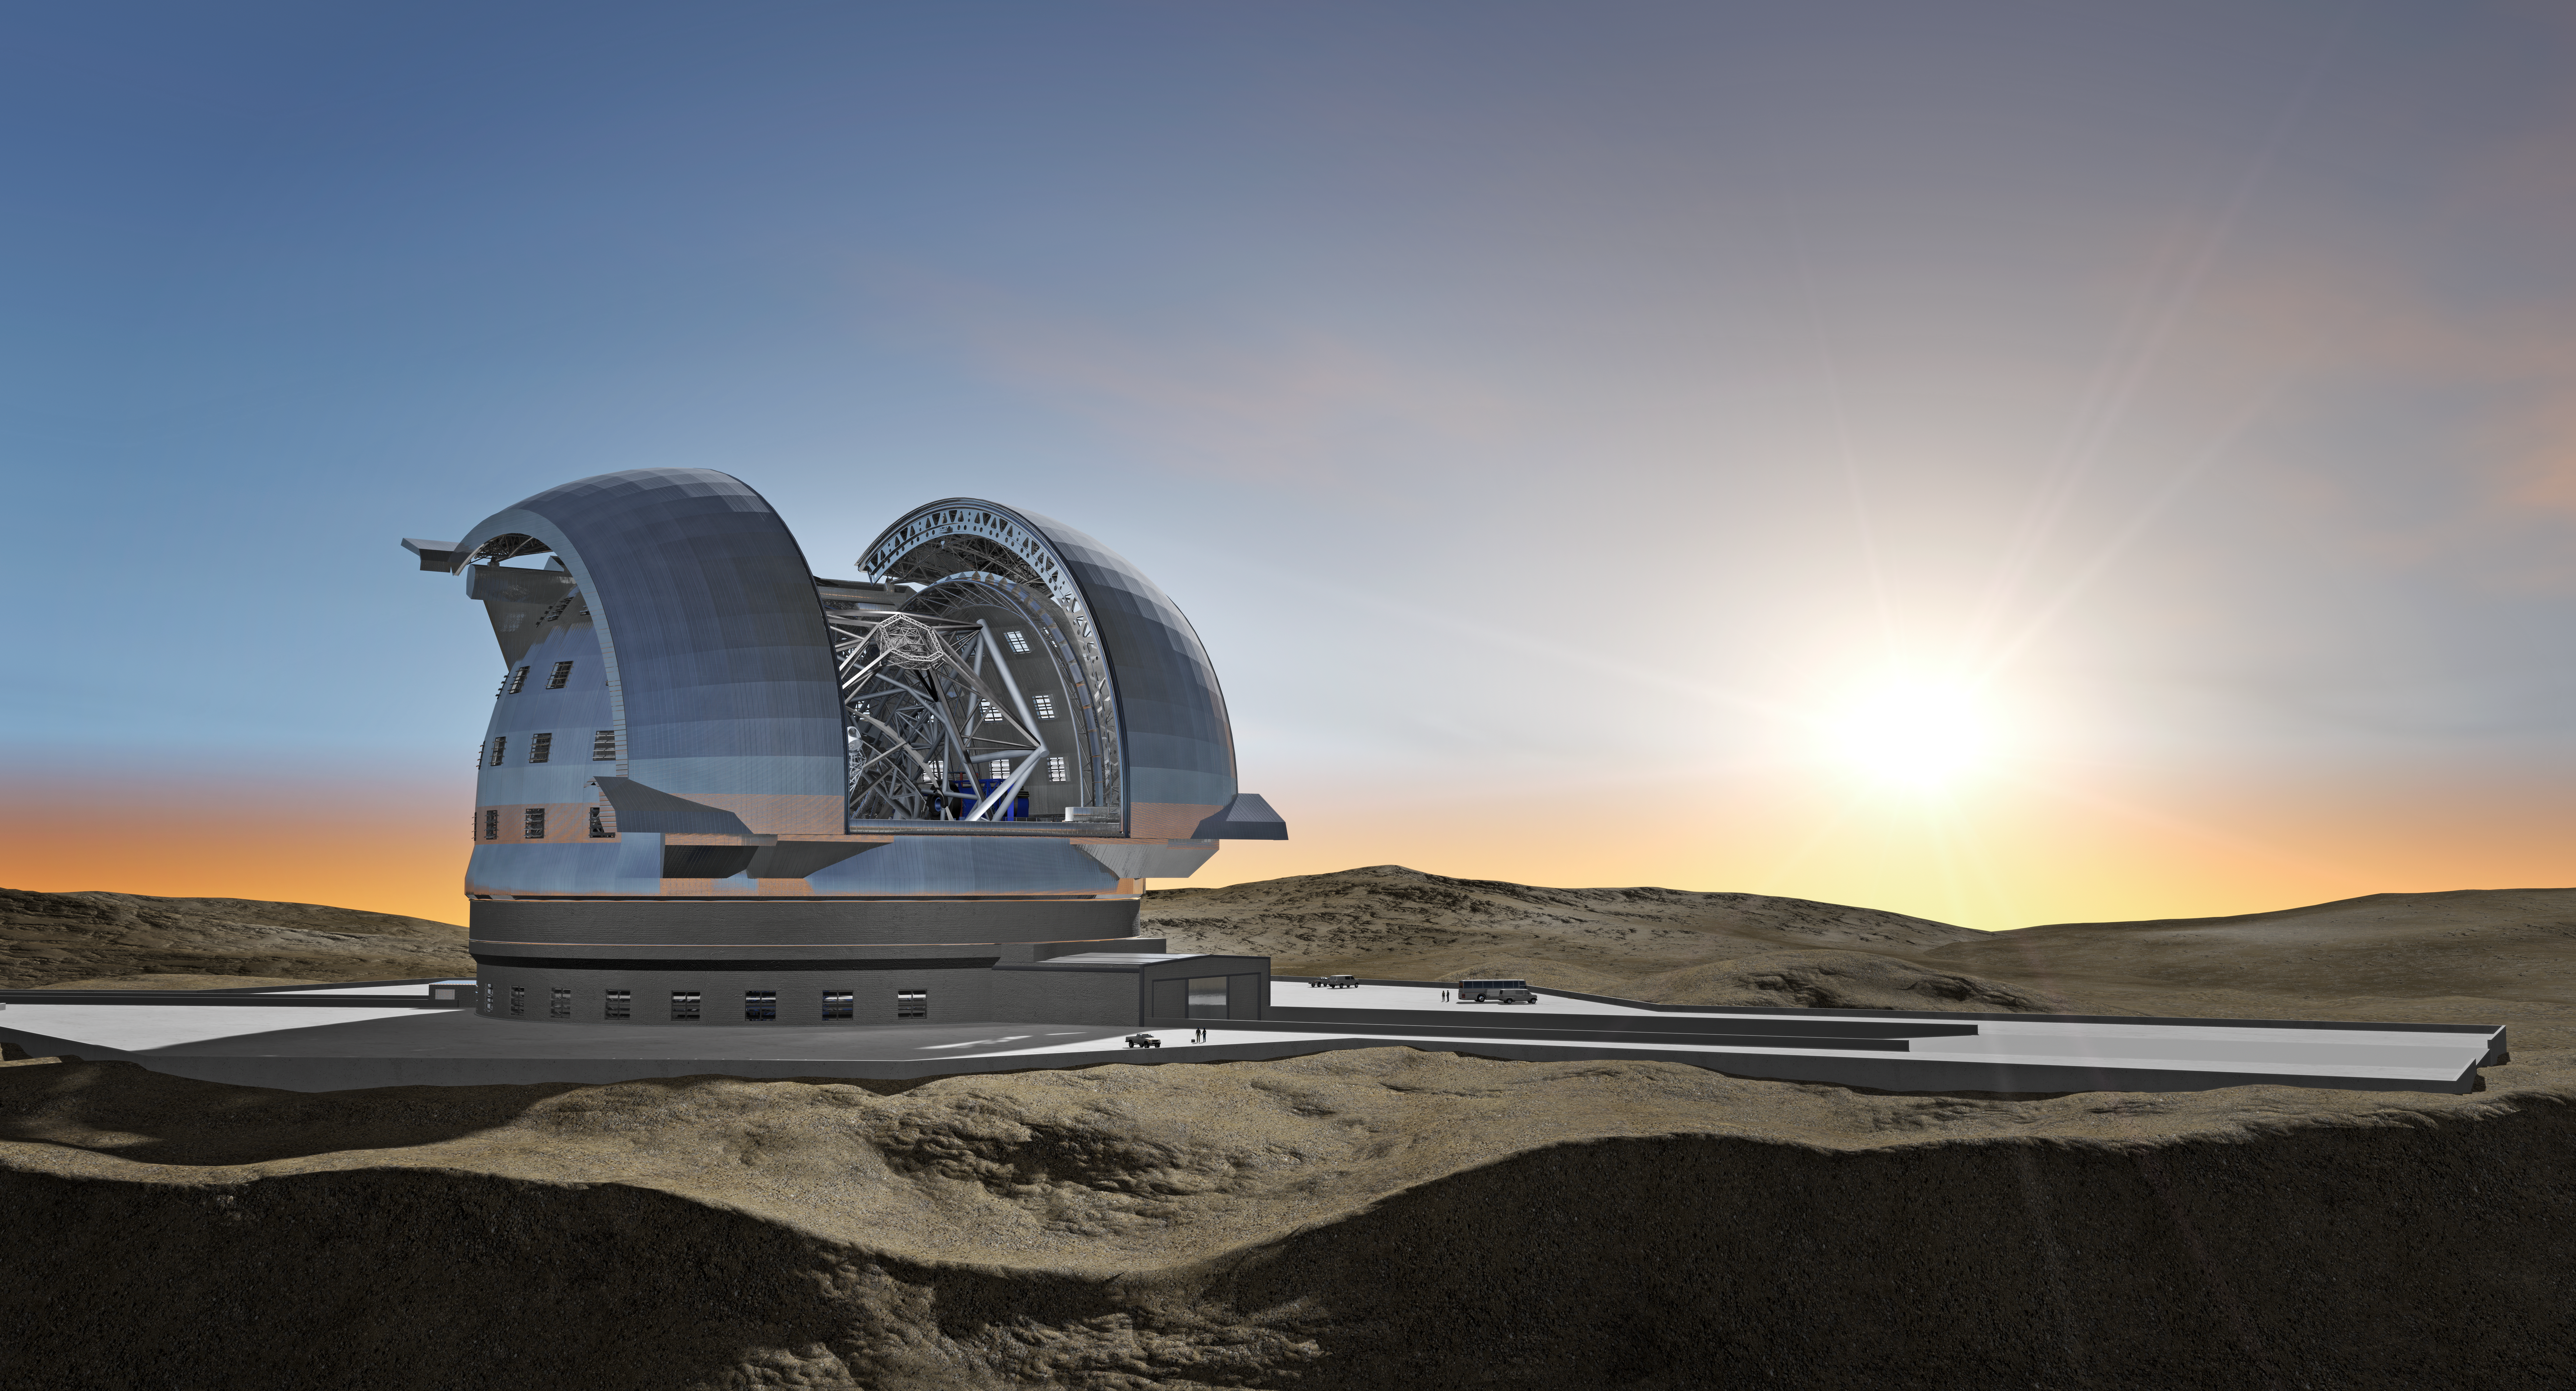

ELT in its enclosure

June 2009 version of the design of the 40-metre-class Extremely Large Telescope (ELT) in its enclosure, currently being planned by ESO (artist’s impression). The ELT will be mounted on a central concrete pier. It will be shielded from the wind by a dome enclosure. This dome will have an approximate height of 80m and a footprint of about 100m diameter.

The design for the ELT shown here is preliminary.

Credit: ESO